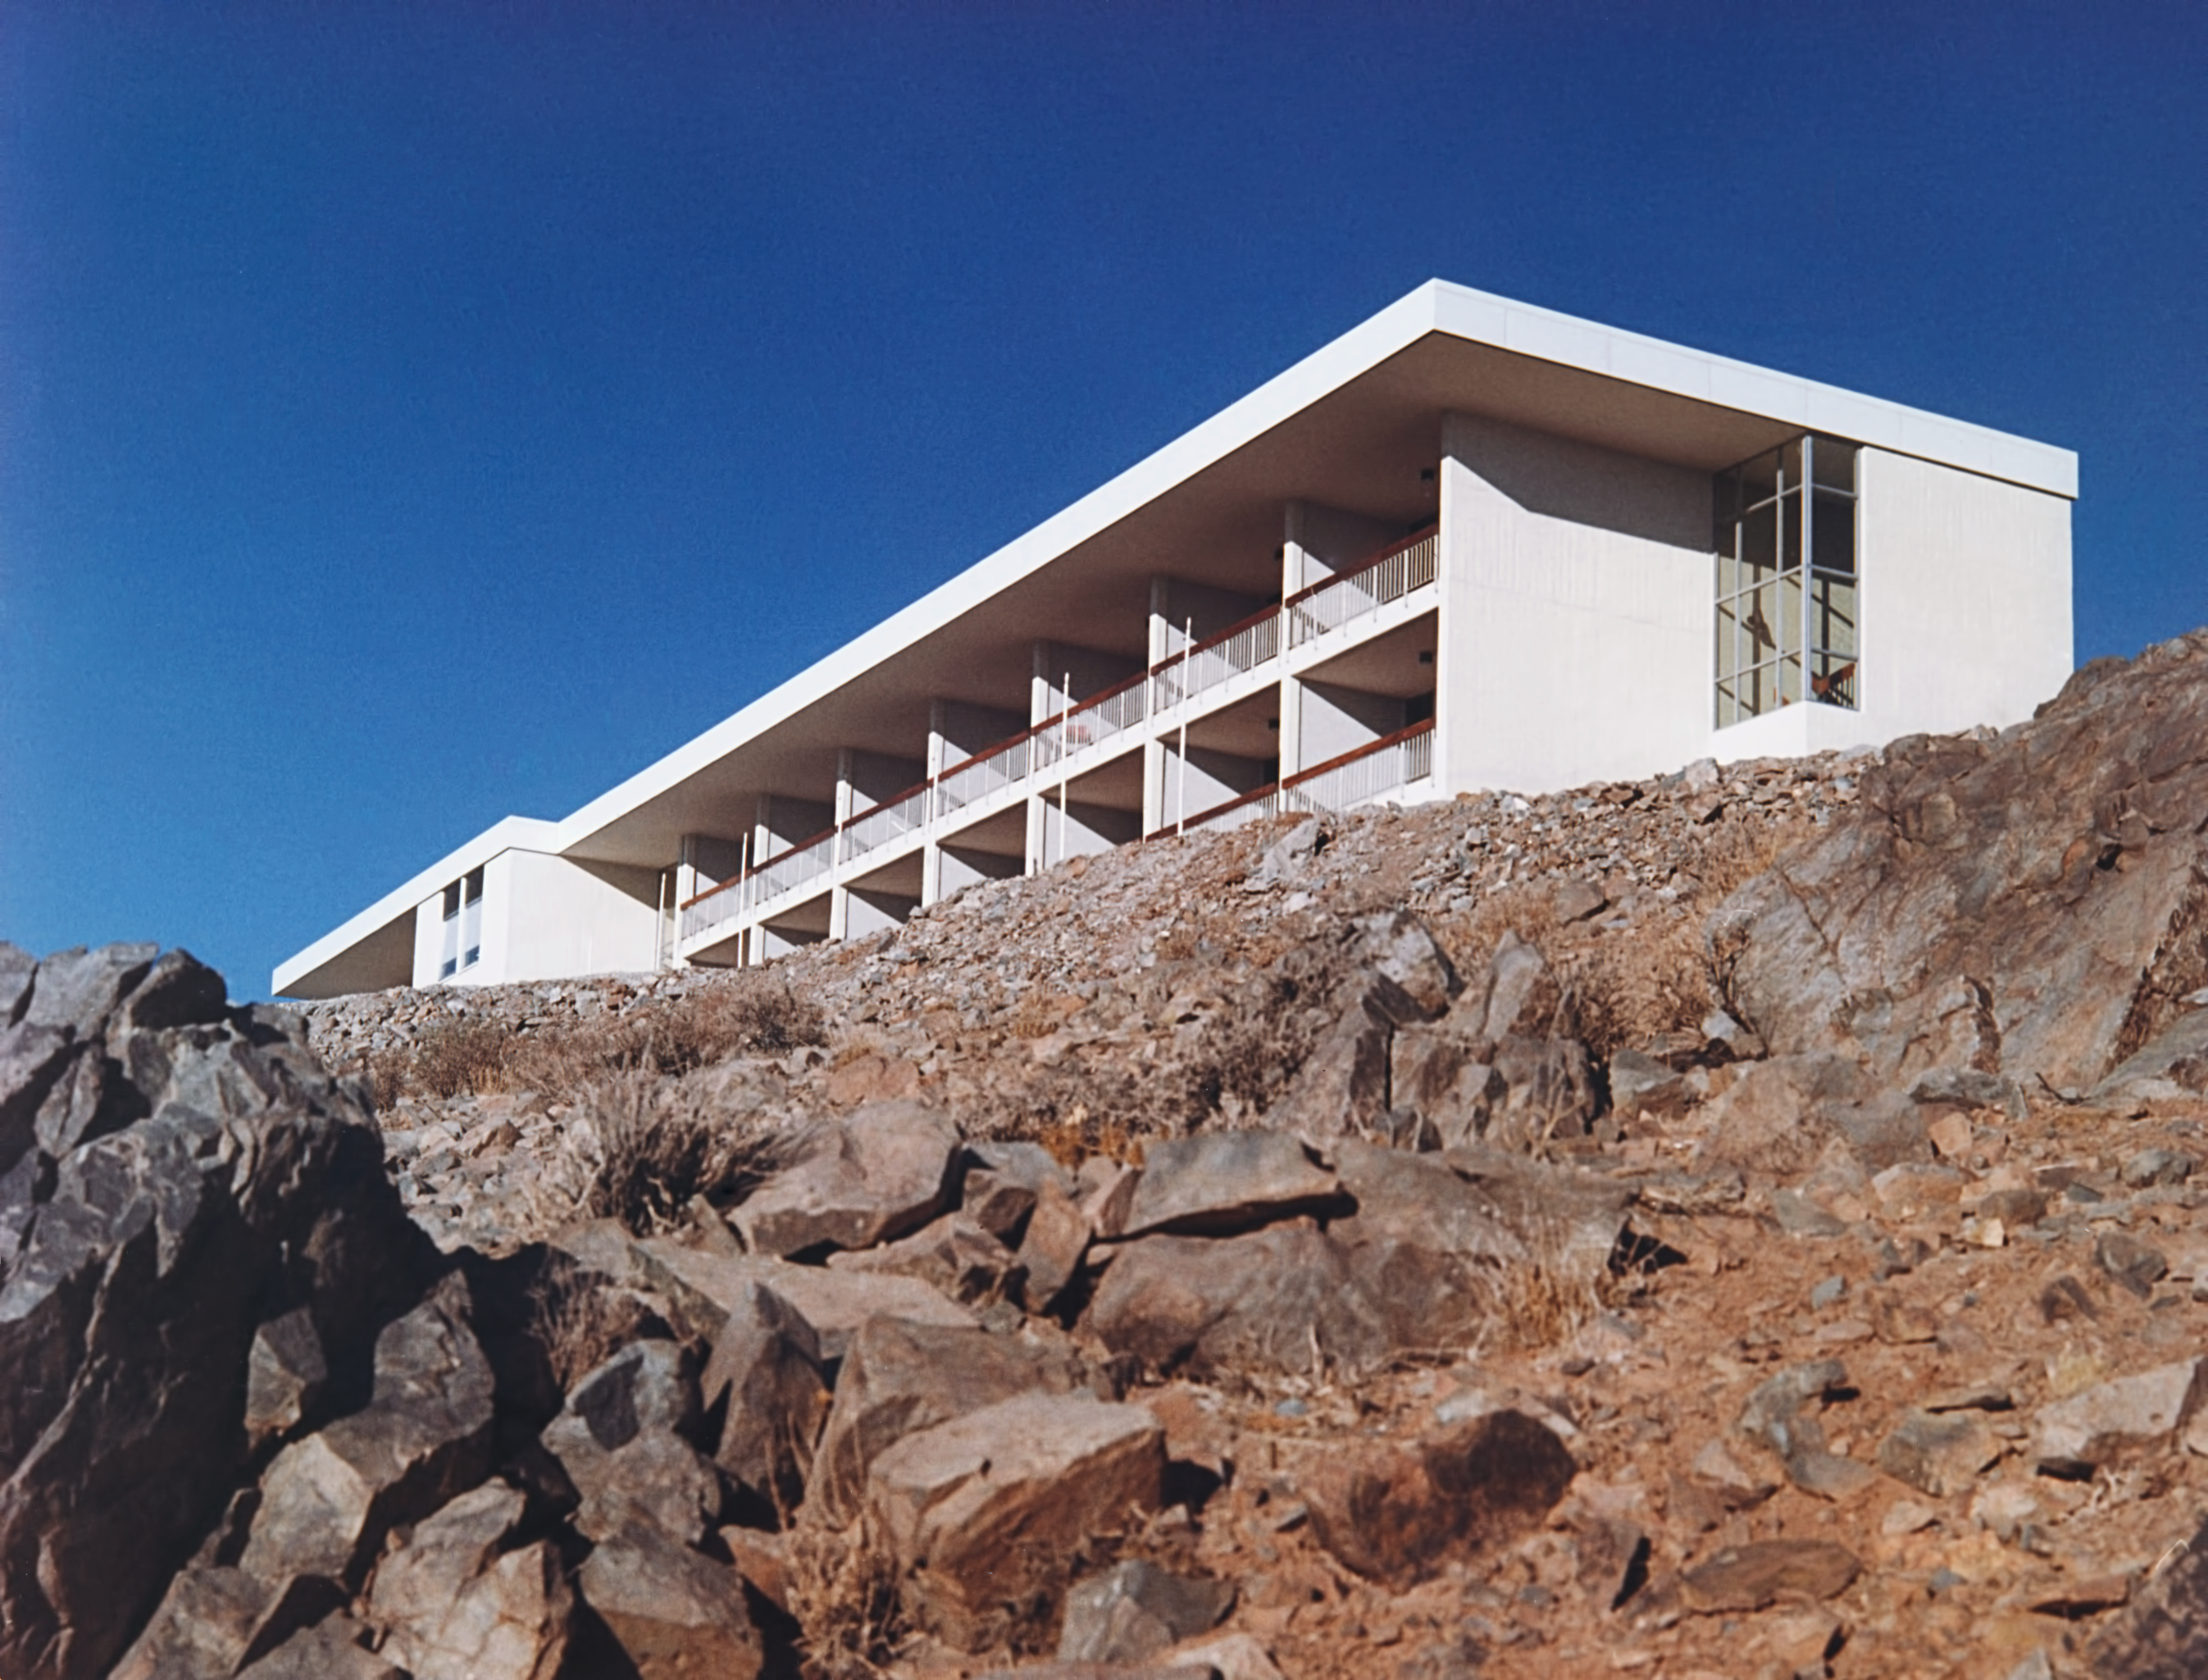

La Silla Hotel

The hotel at ESO's La Silla Observatory, photographed in the mid-1970s, shortly after its completion.

Credit: ESO/Hochtief